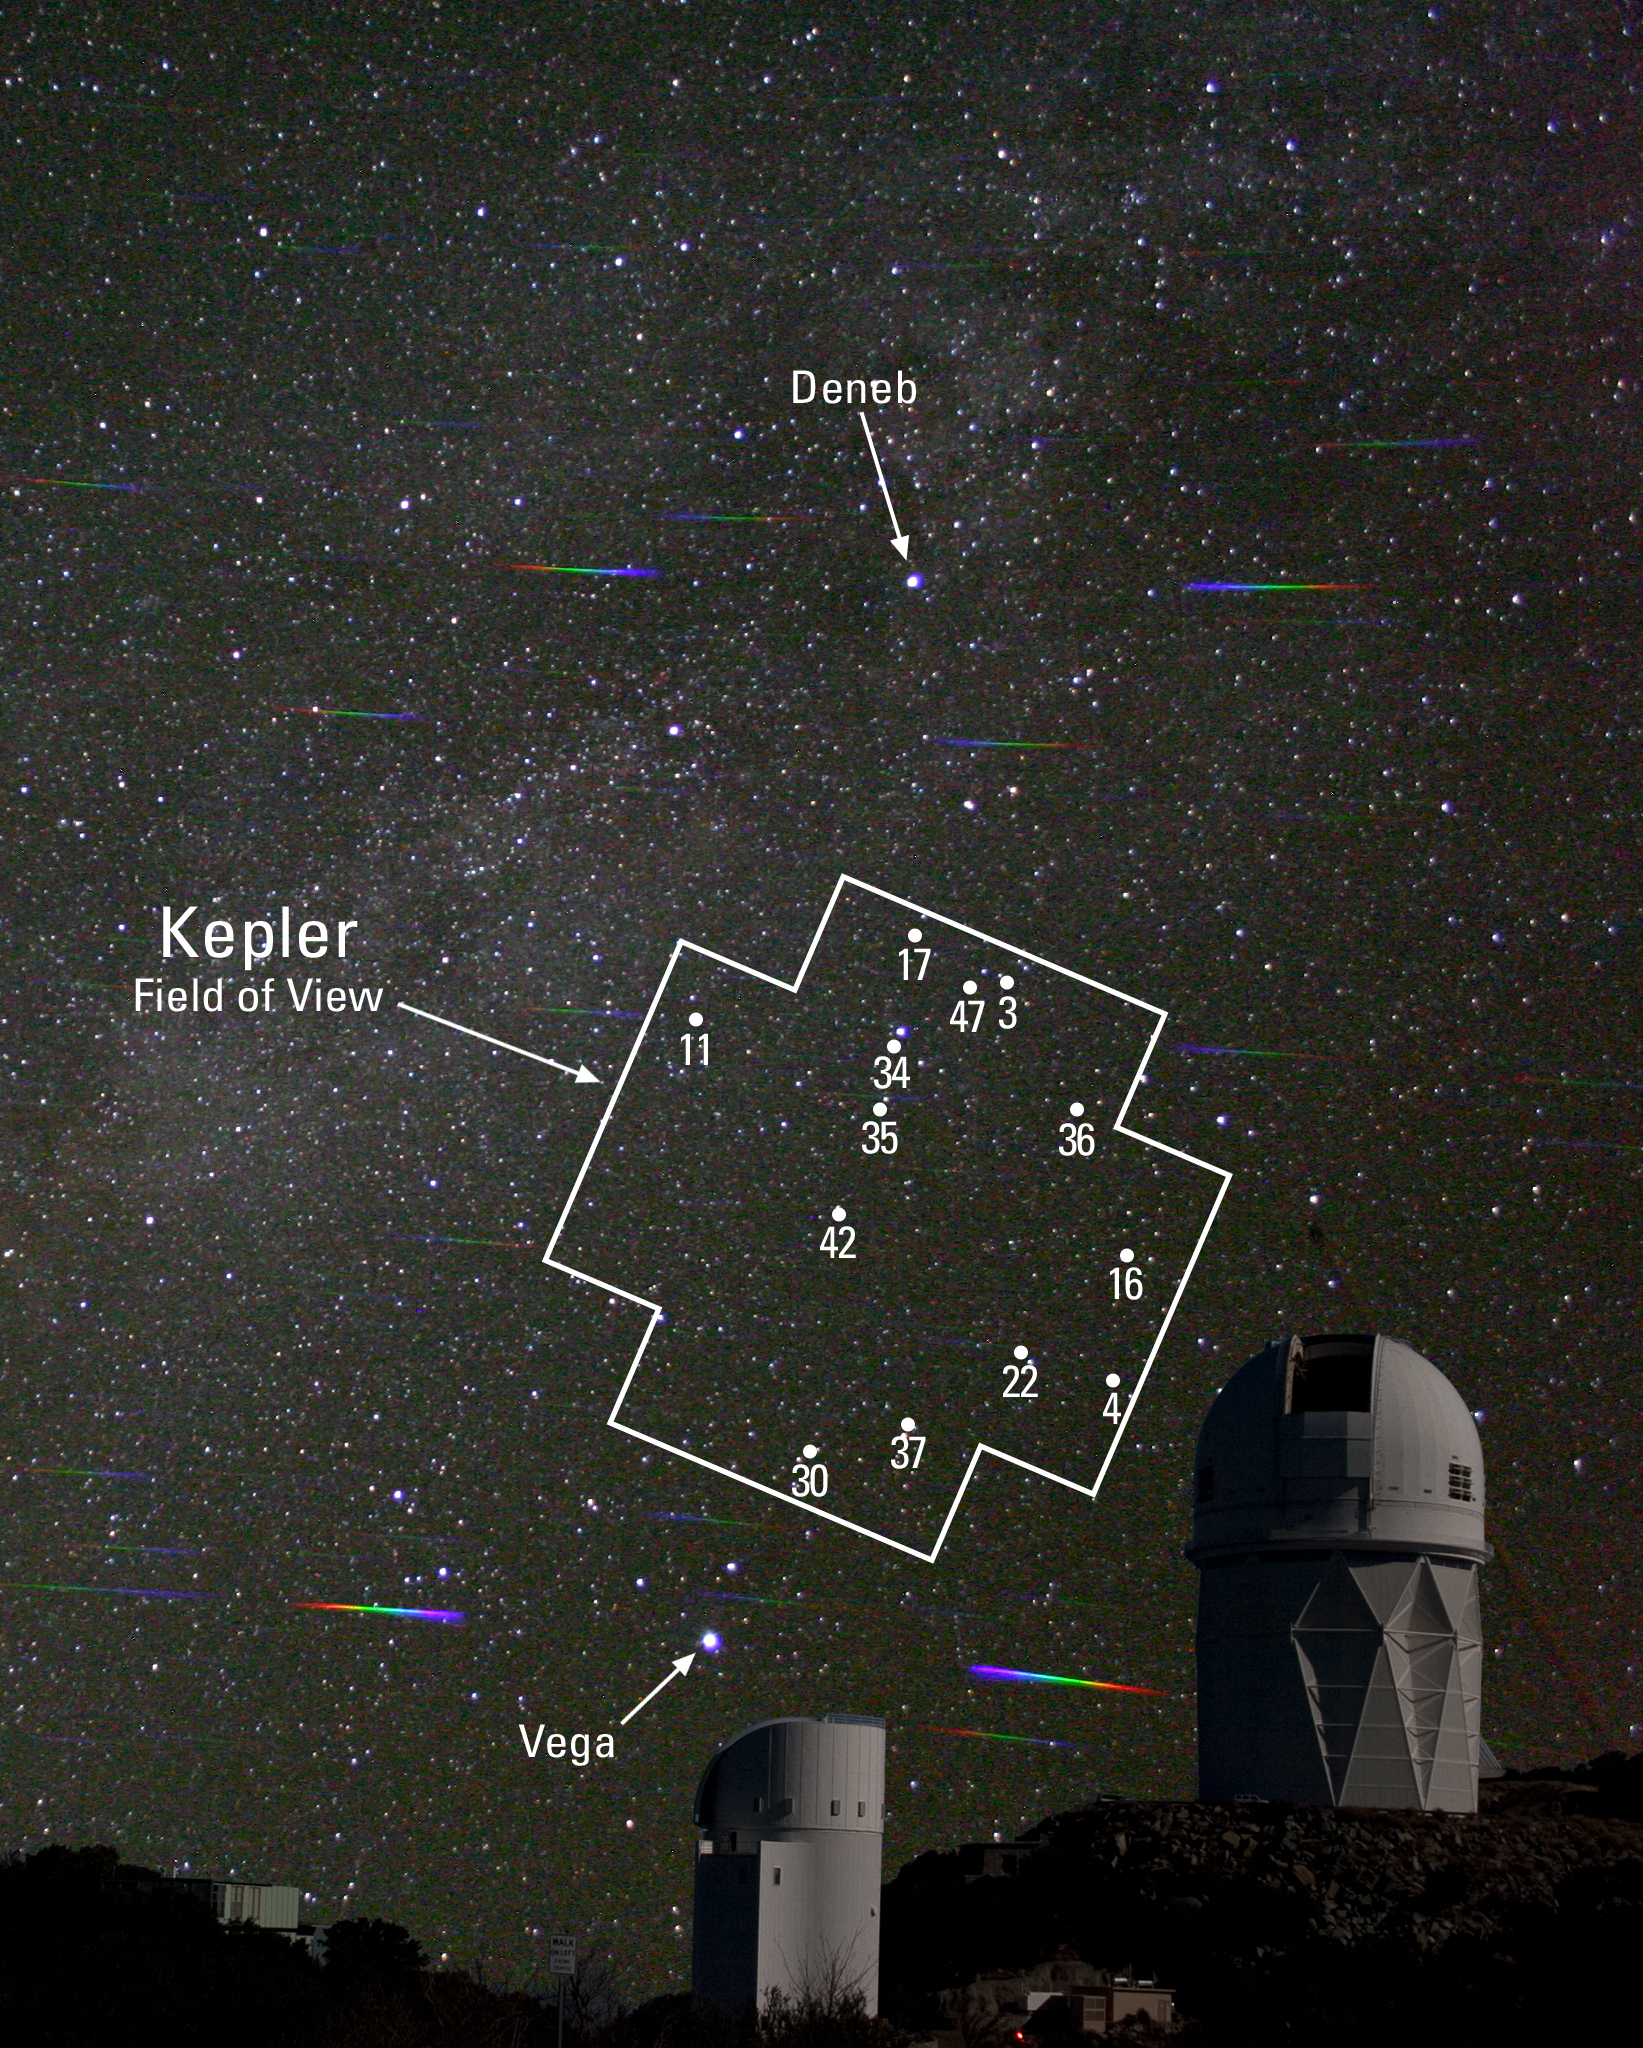

A Kepler’s Dozen: Thirteen Stories about Distant Worlds that Really Exist

The position of the Kepler field in the sky, with the Kepler stars identified by number. The sky was imaged using a diffraction grating to show the spectra of brighter stars.

Credit: J. Glaspey; telescopes imaged separately and combined, credit P. Marenfeld.